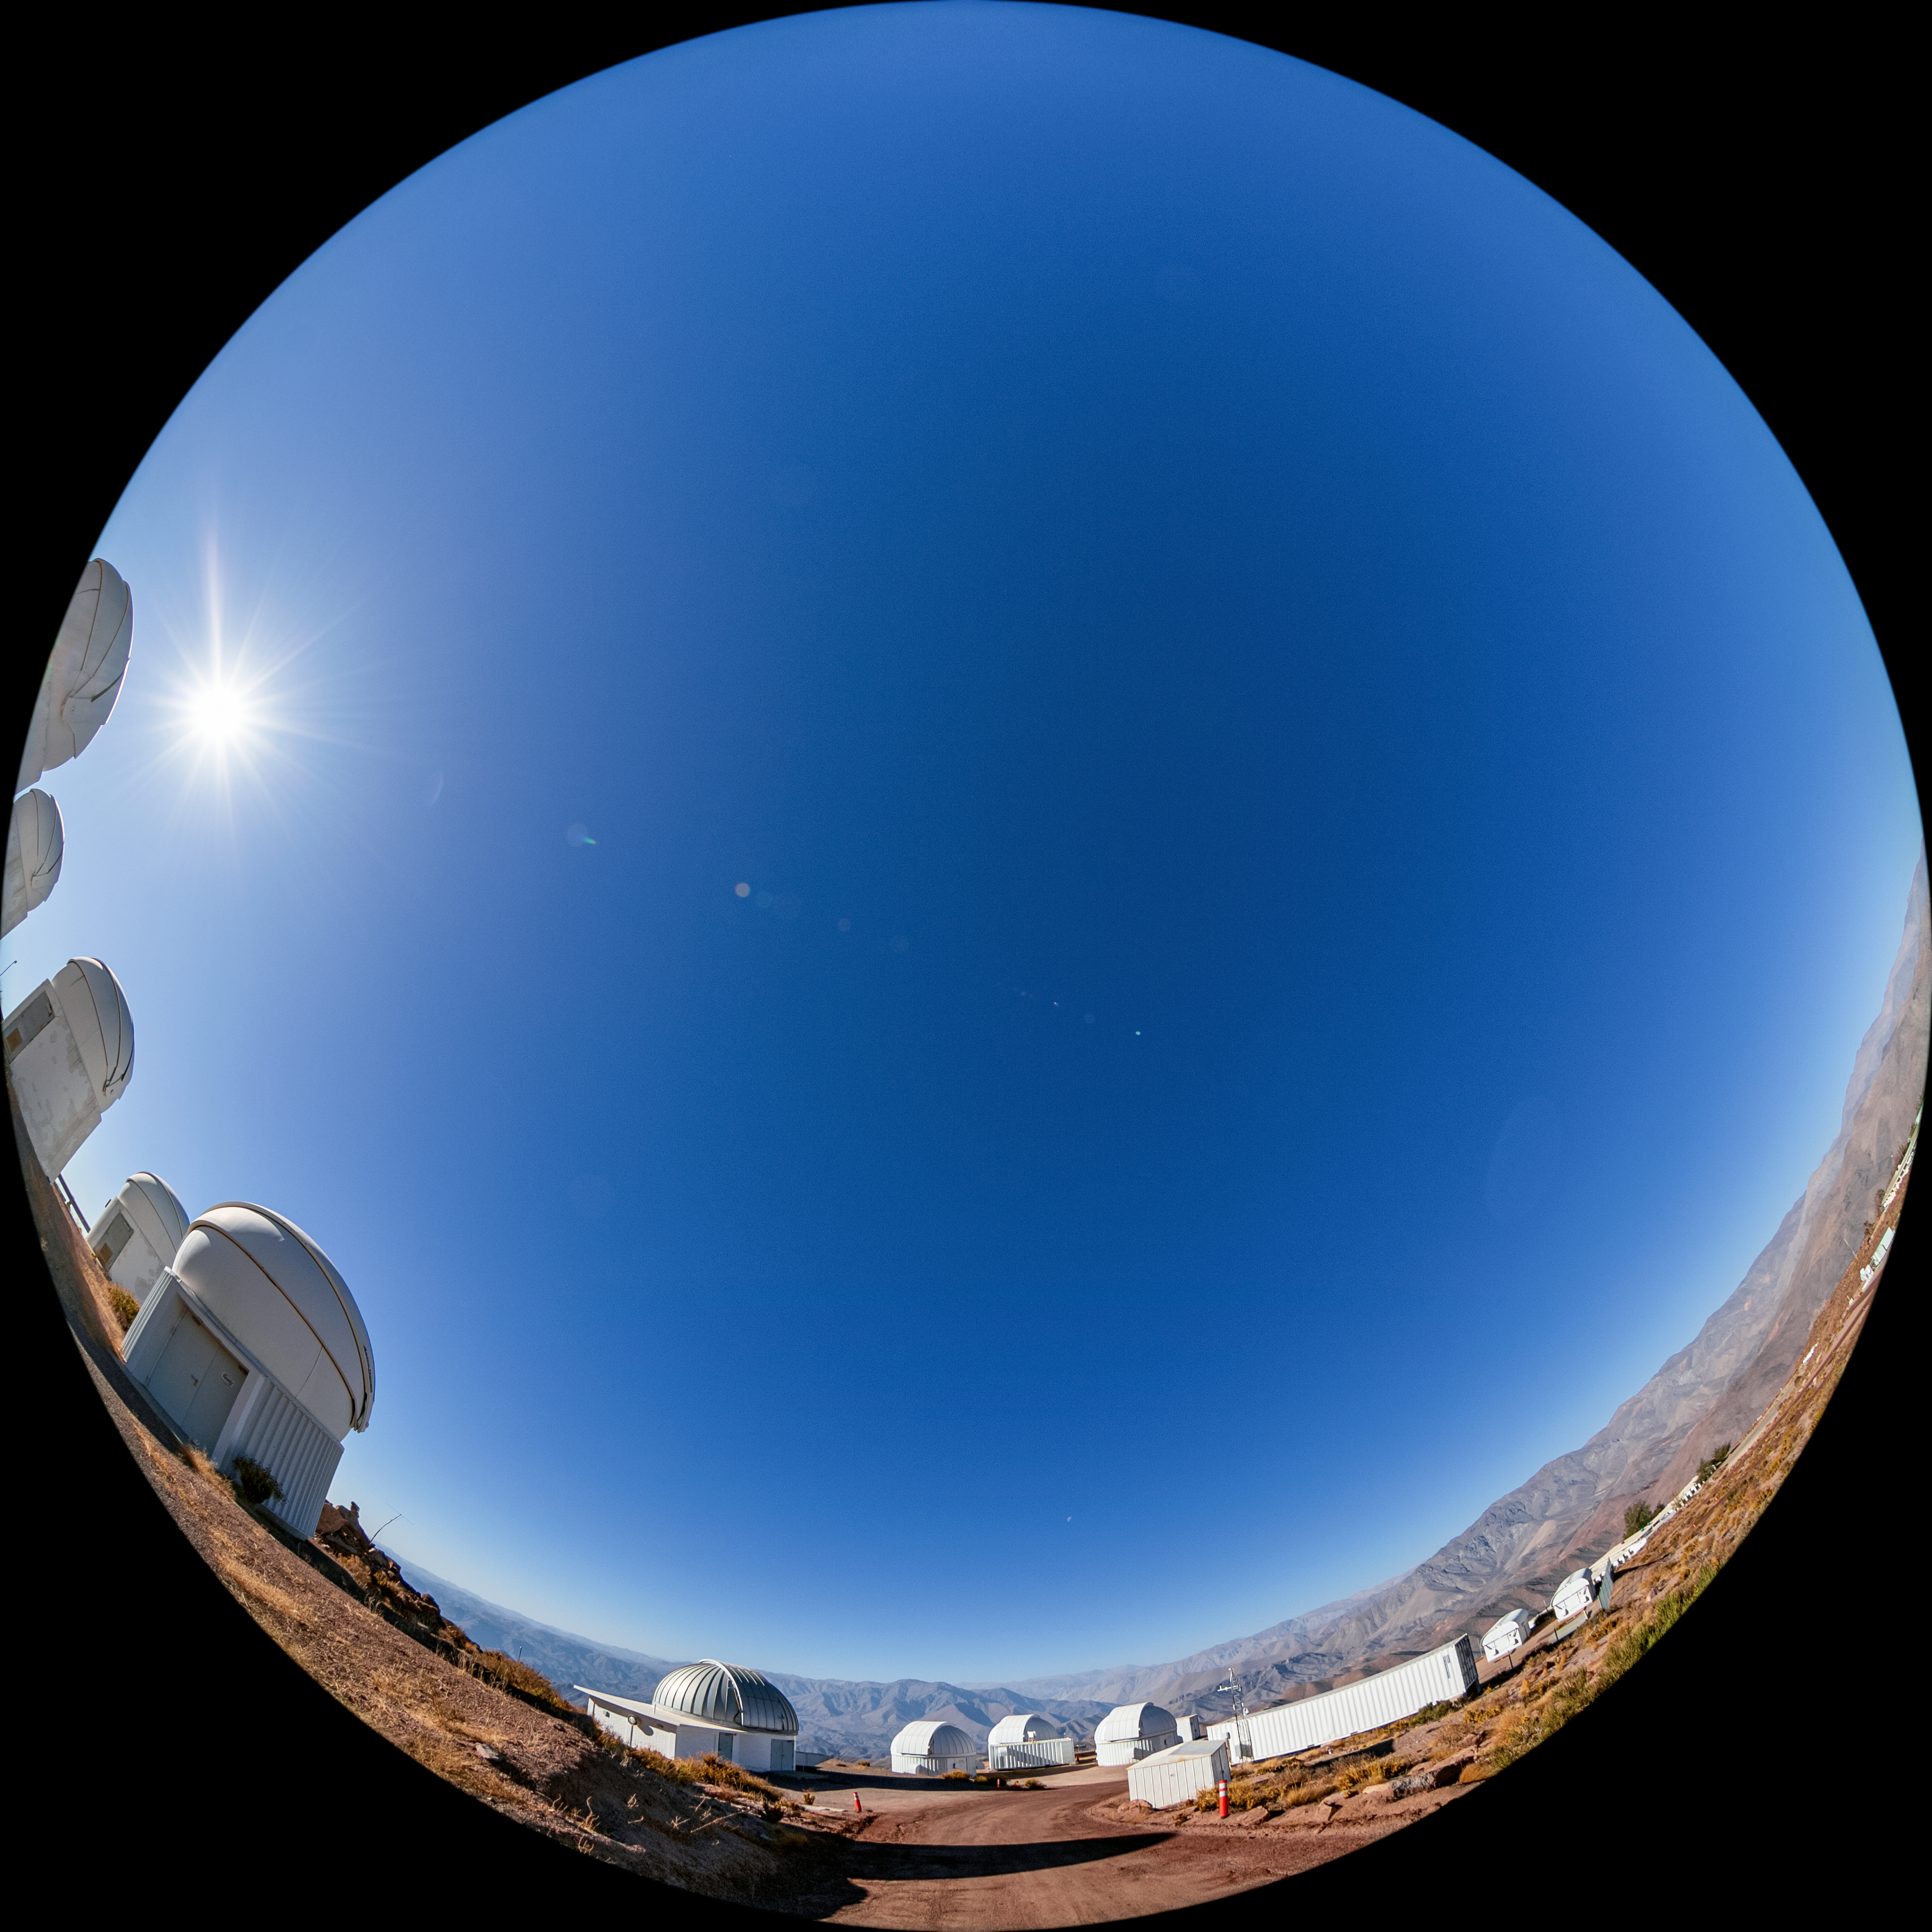

PROMPT at CTIO

The Panchromatic Robotic Optical Monitoring and Polarimetry Telescopes (PROMPT) at Cerro Tololo Inter-American Observatory (CTIO), a Program of NSF NOIRLab, in Chile.

Credit: CTIO/NOIRLab/NSF/AURA/T. Matsopoulos